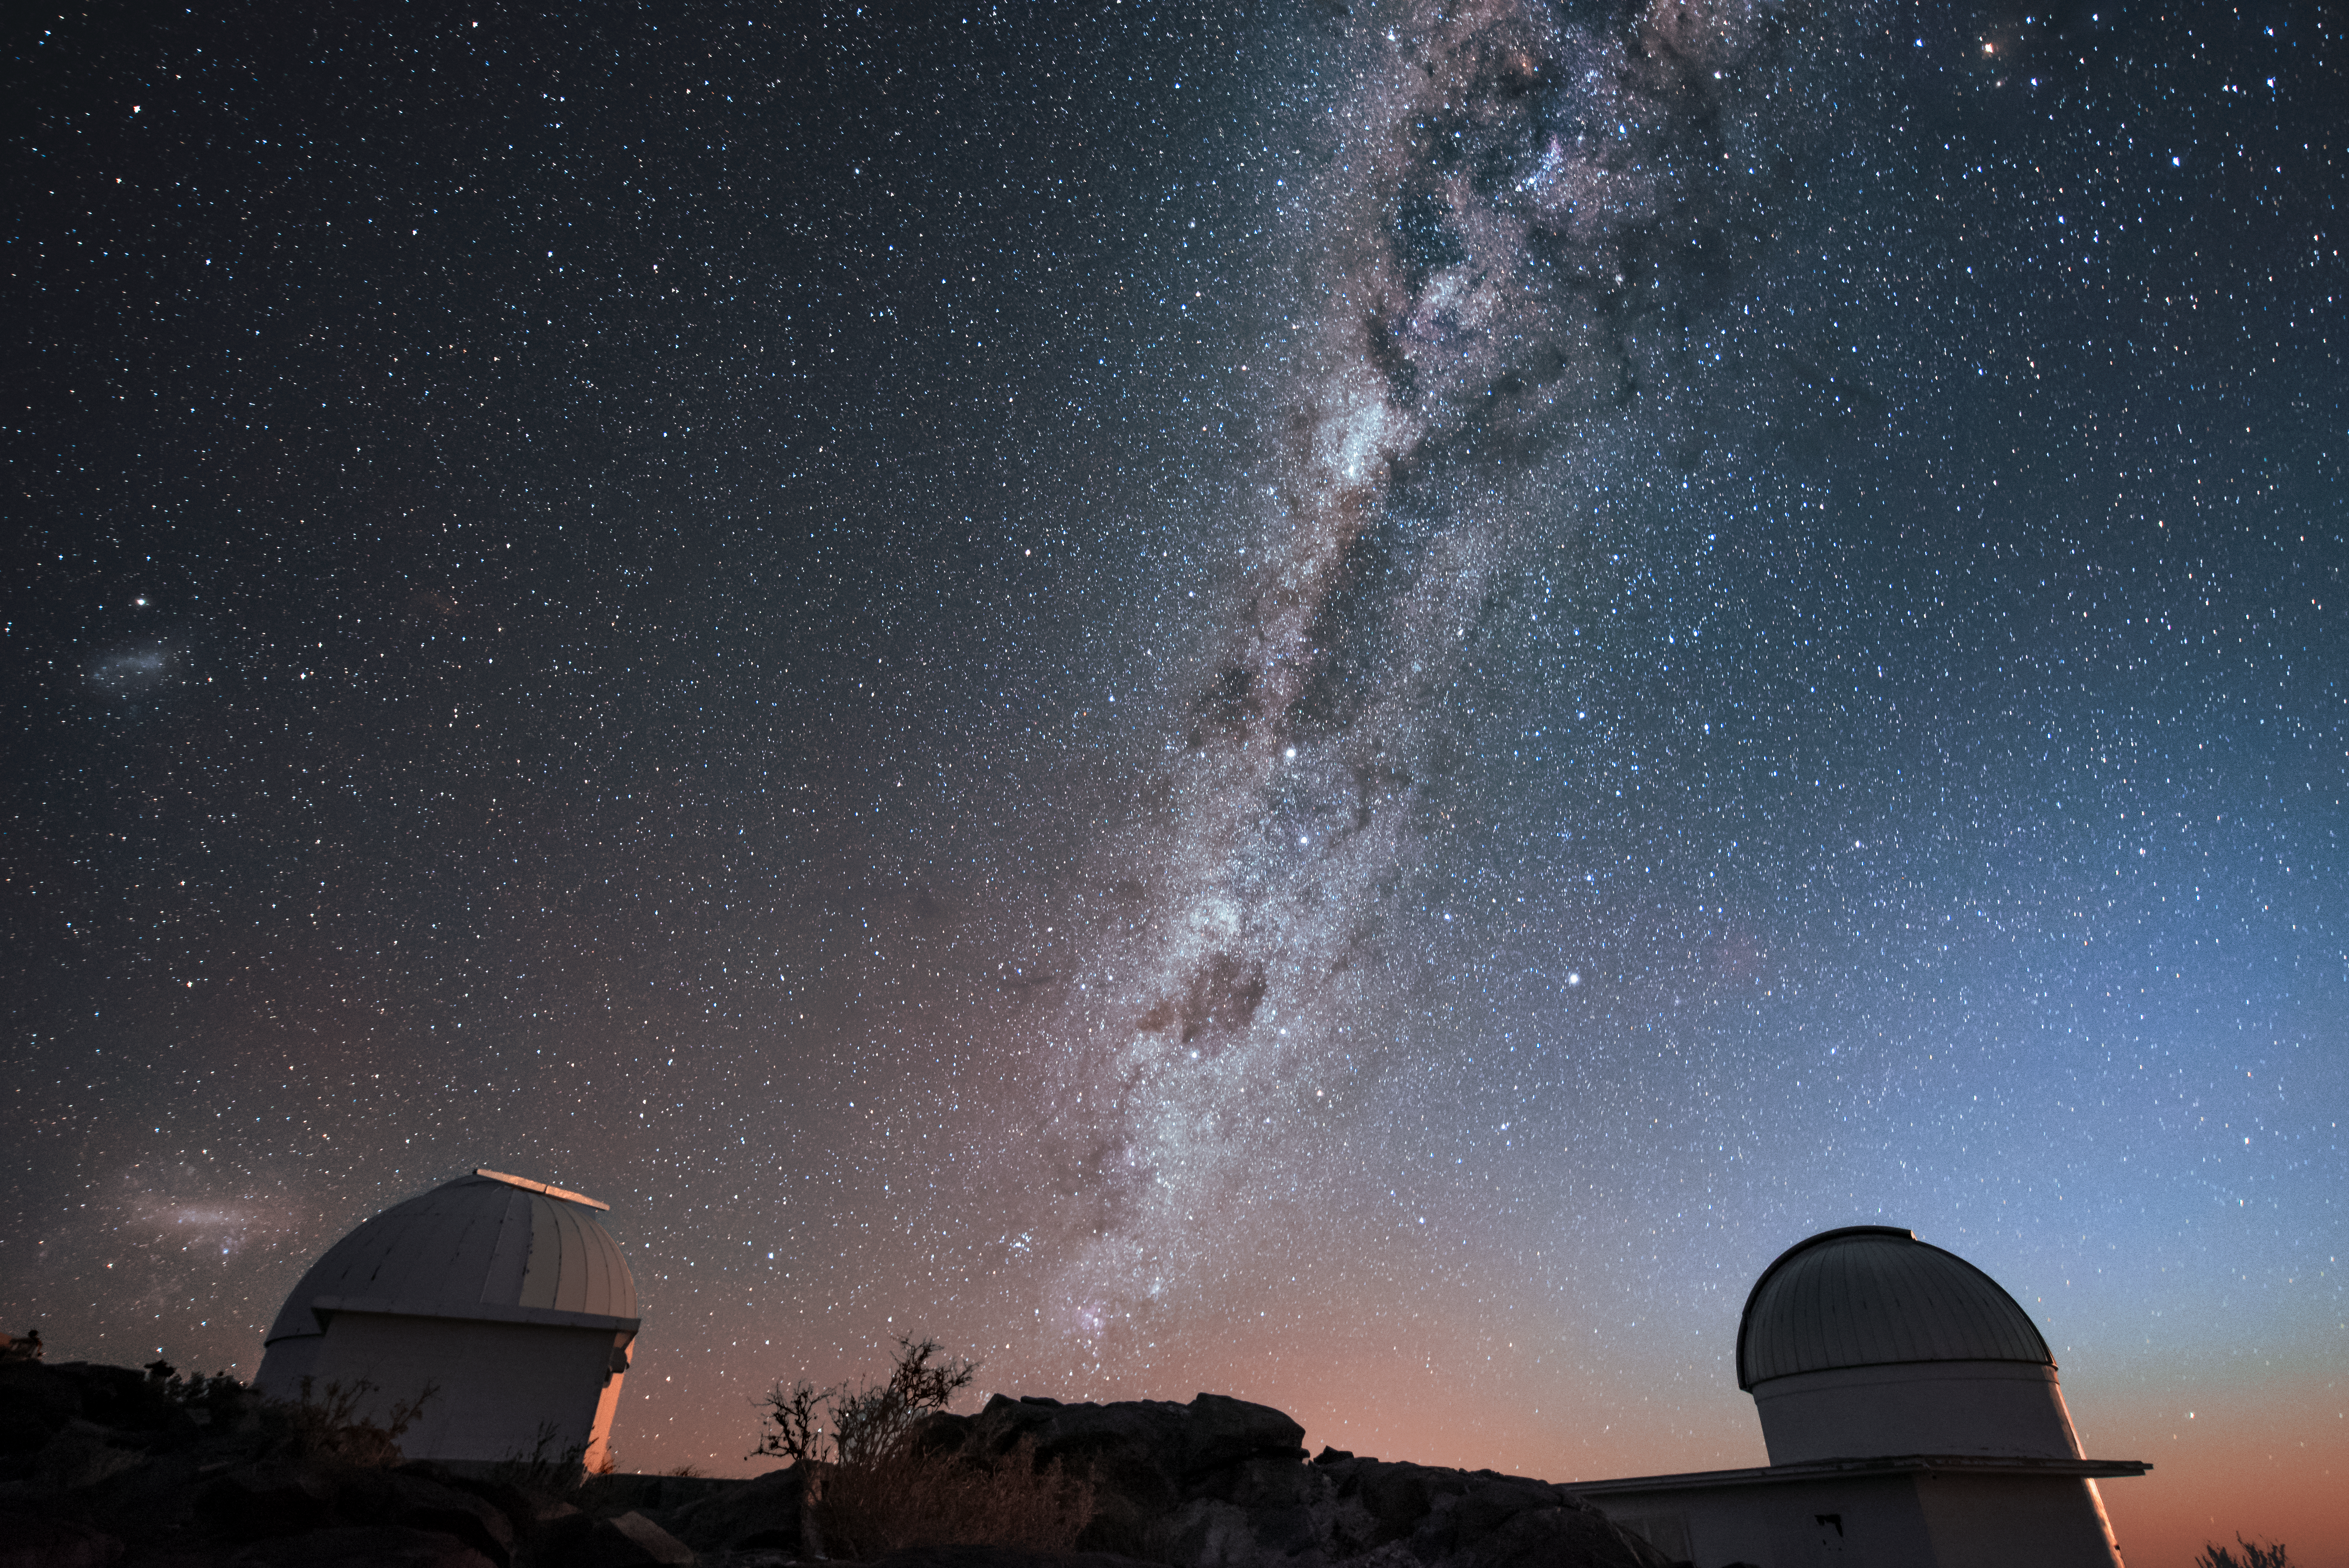

Views above La Silla

The skies above ESO's La Silla Observatory afford the most spectacular views. In this case, the recognisable glow of the Milky Way and Magellanic Clouds are pictured above two of the telescopes located at the Chilean observatory.

Credit: ESO/A. Ghizzi Panizza (www.albertoghizzipanizza.com)